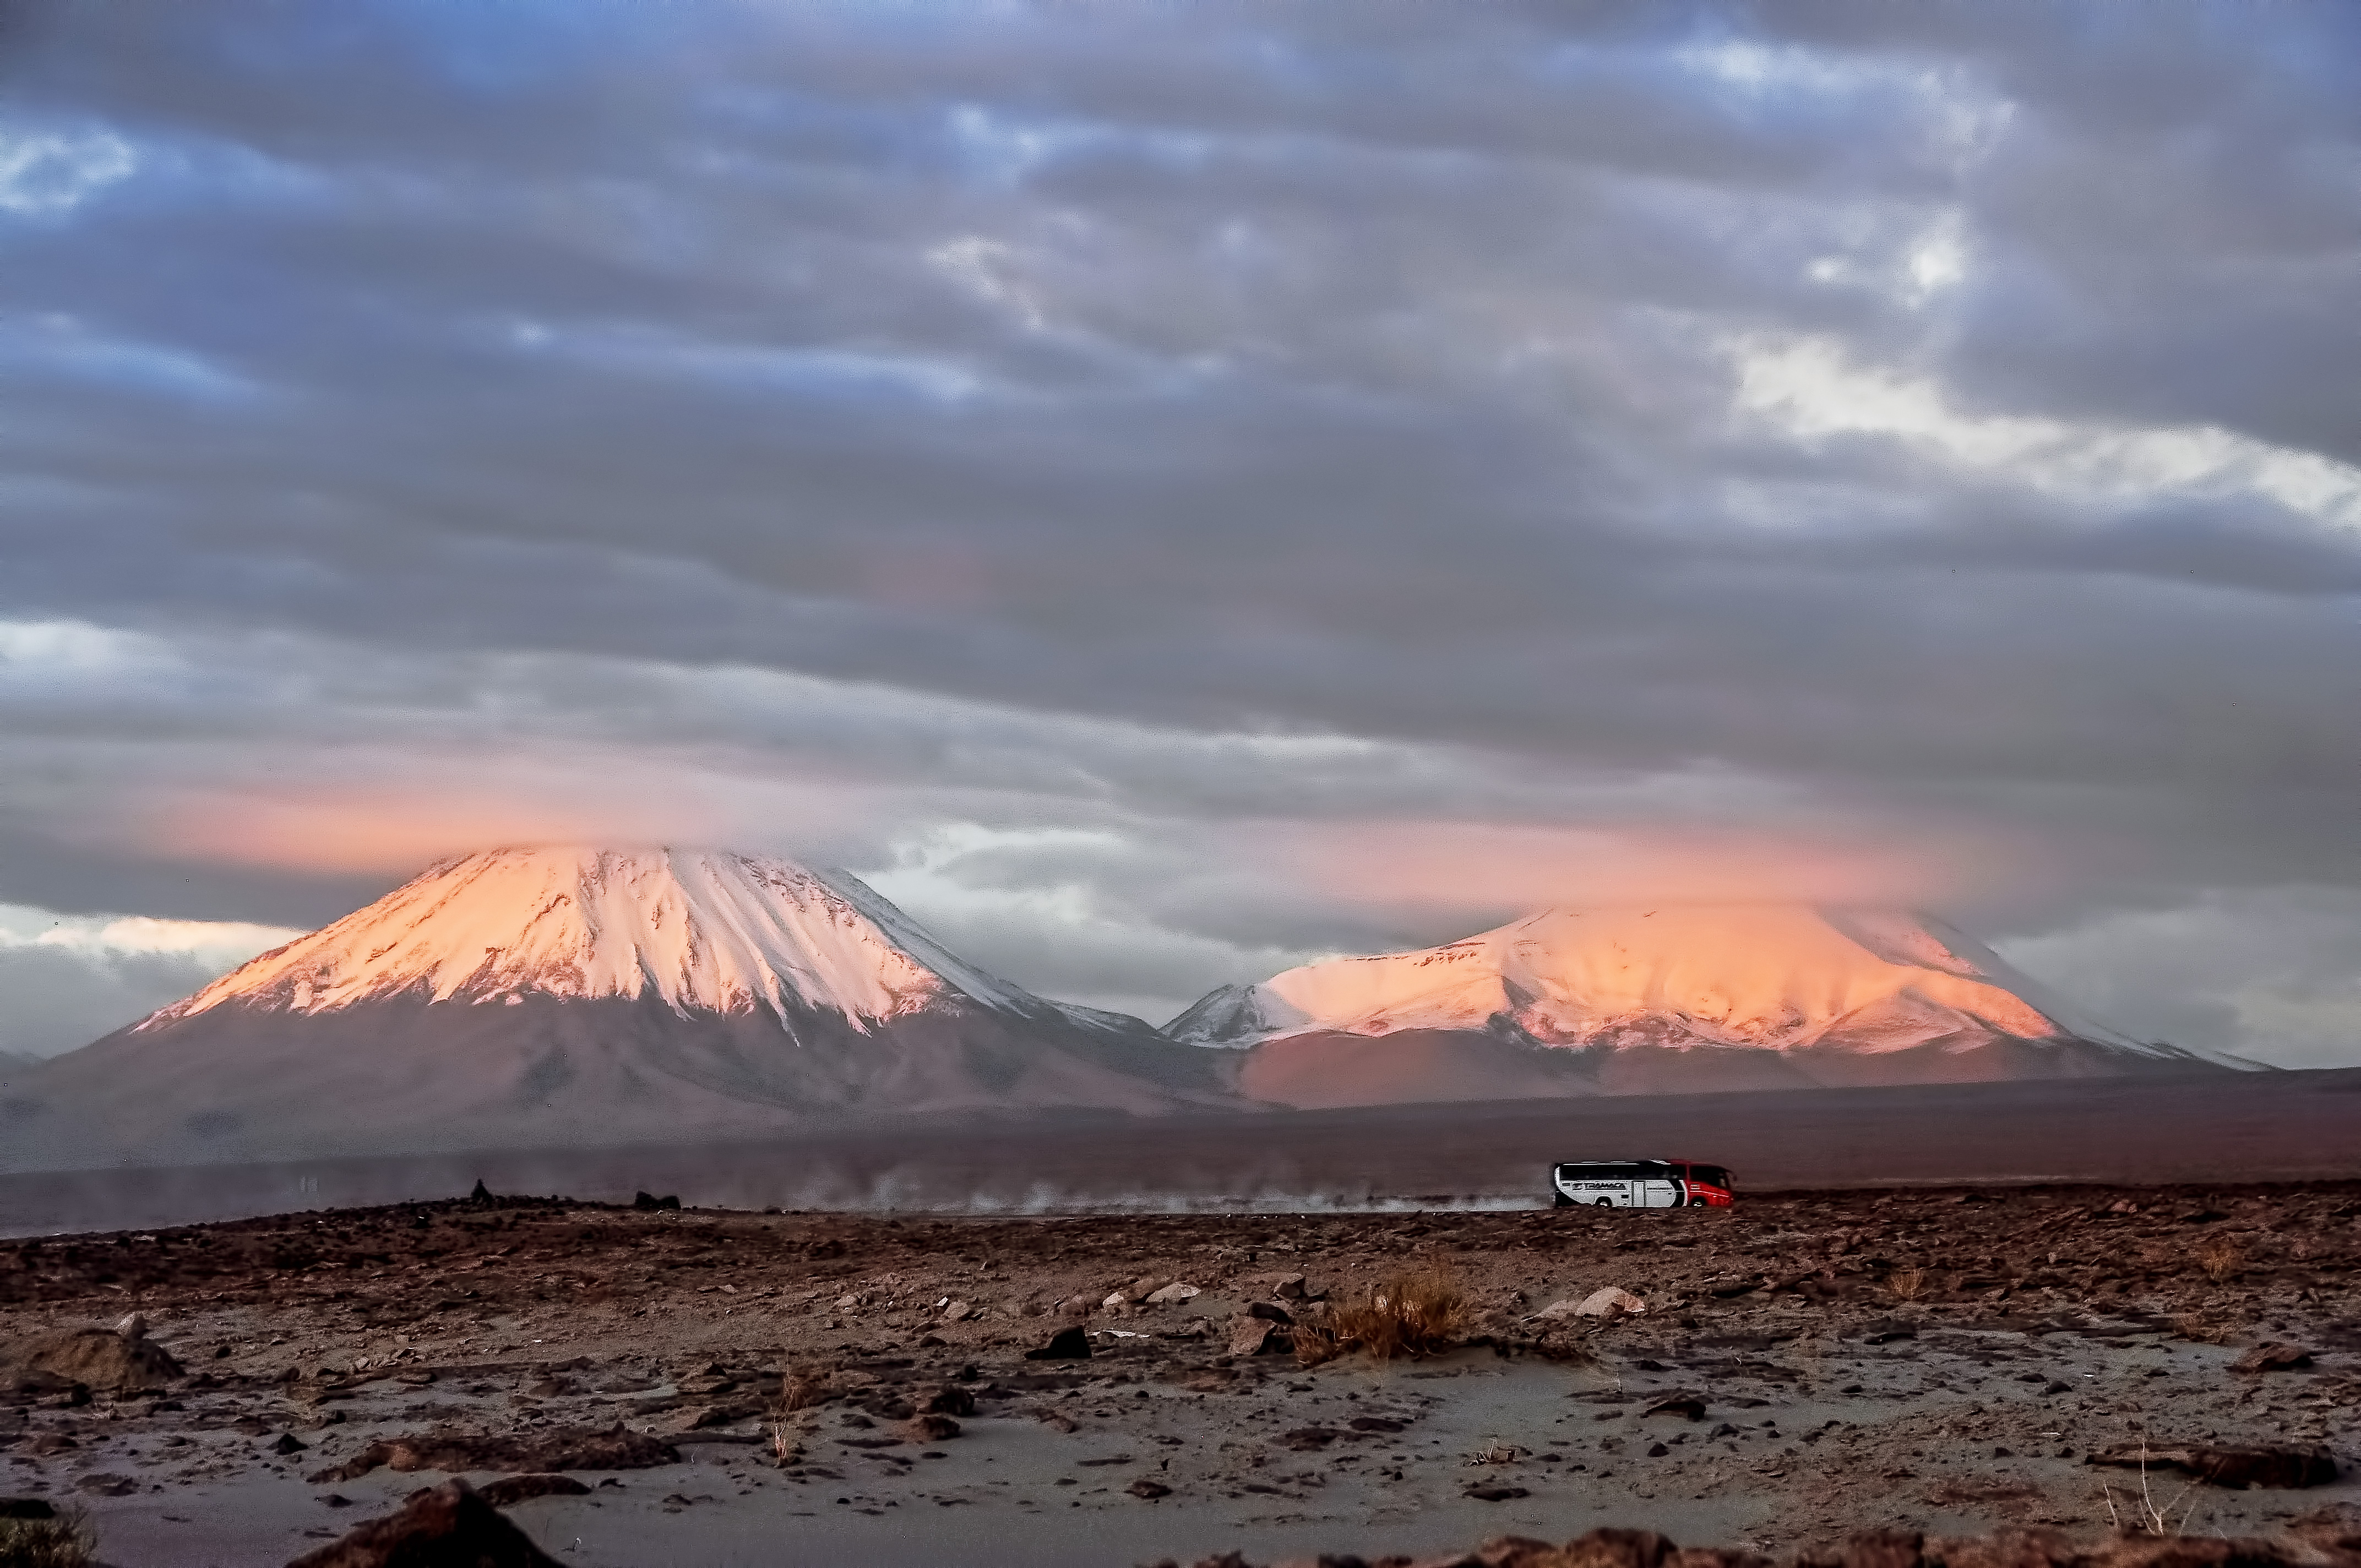

Impressive view of the snow

Impressive view of the snow over the Licancabur (on the left) and the Jurique (on the right) volcanoes, both border mountains divided between Chile and Bolivia. With an altitude of 5960 m.The image also shows the bus transporting ALMA workers on a change of shift.

Credit: ESO